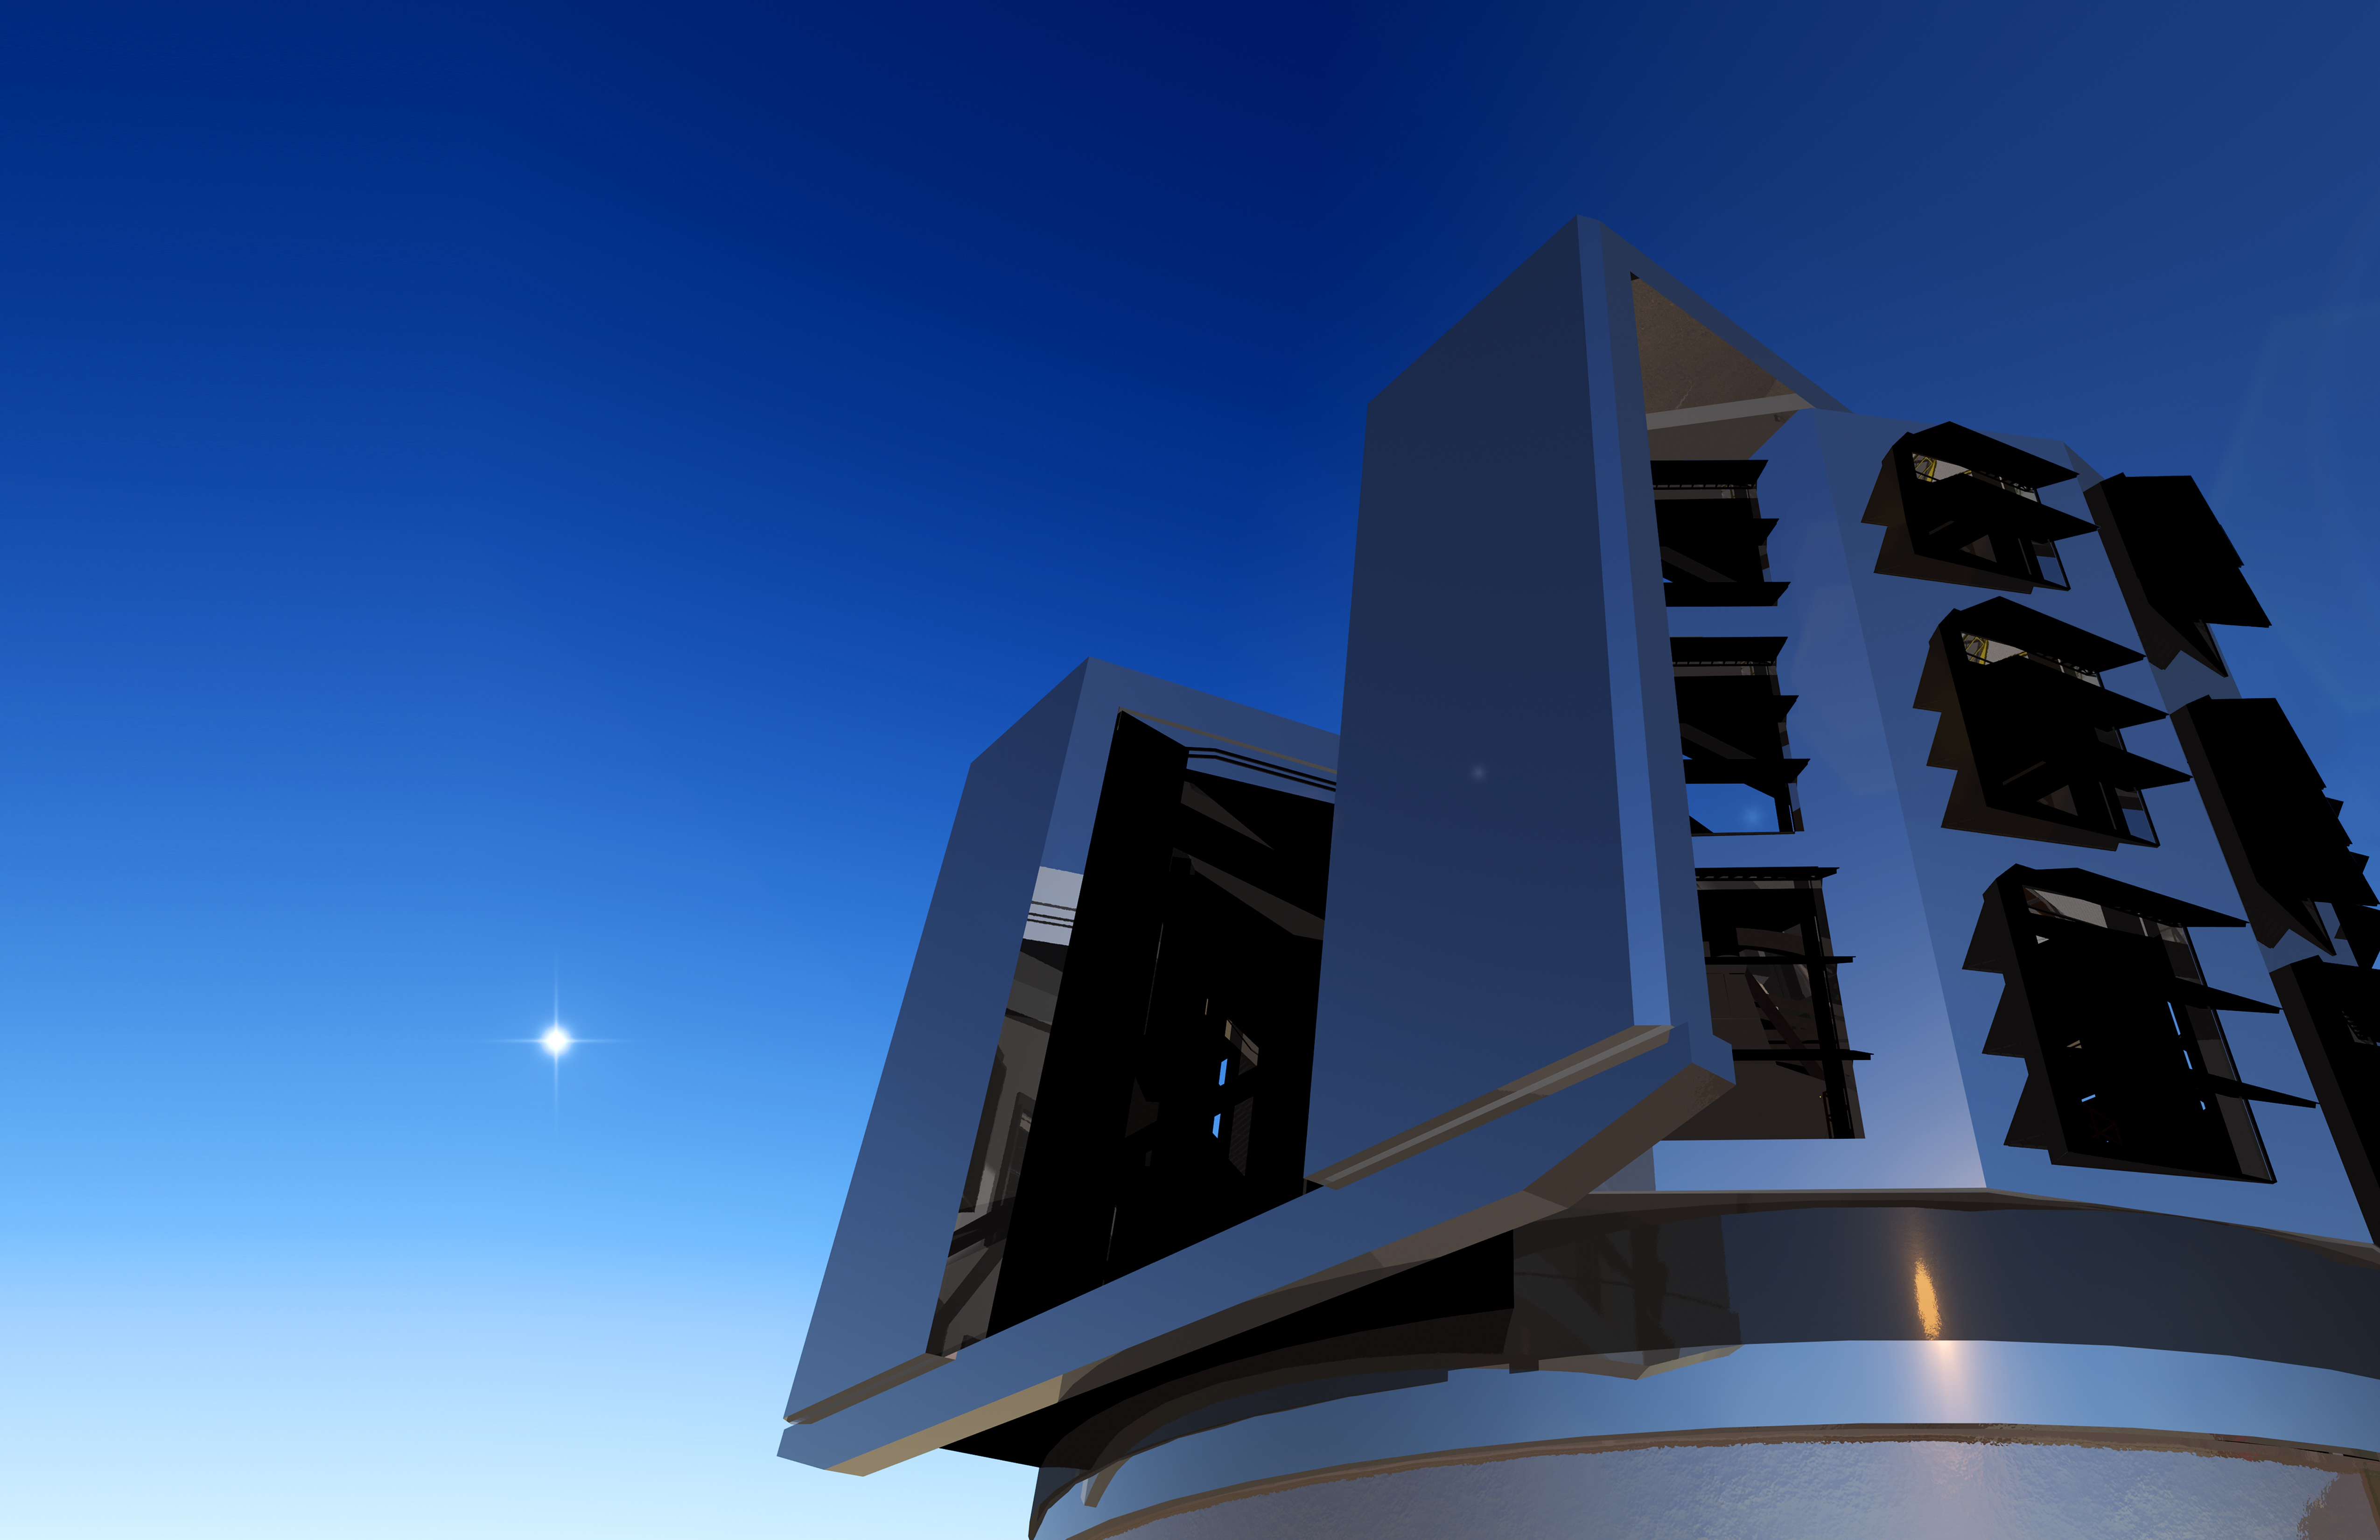

Dome Opening

This artist's conception shows a close-up view of the LSST dome slit. The LSST will carry out a deep, ten-year imaging survey in six broad optical bands over the main survey area of 18, 000 square degrees.

Credit: Todd Mason, Mason Productions Inc./Rubin Observatory/ NSF/ AURA